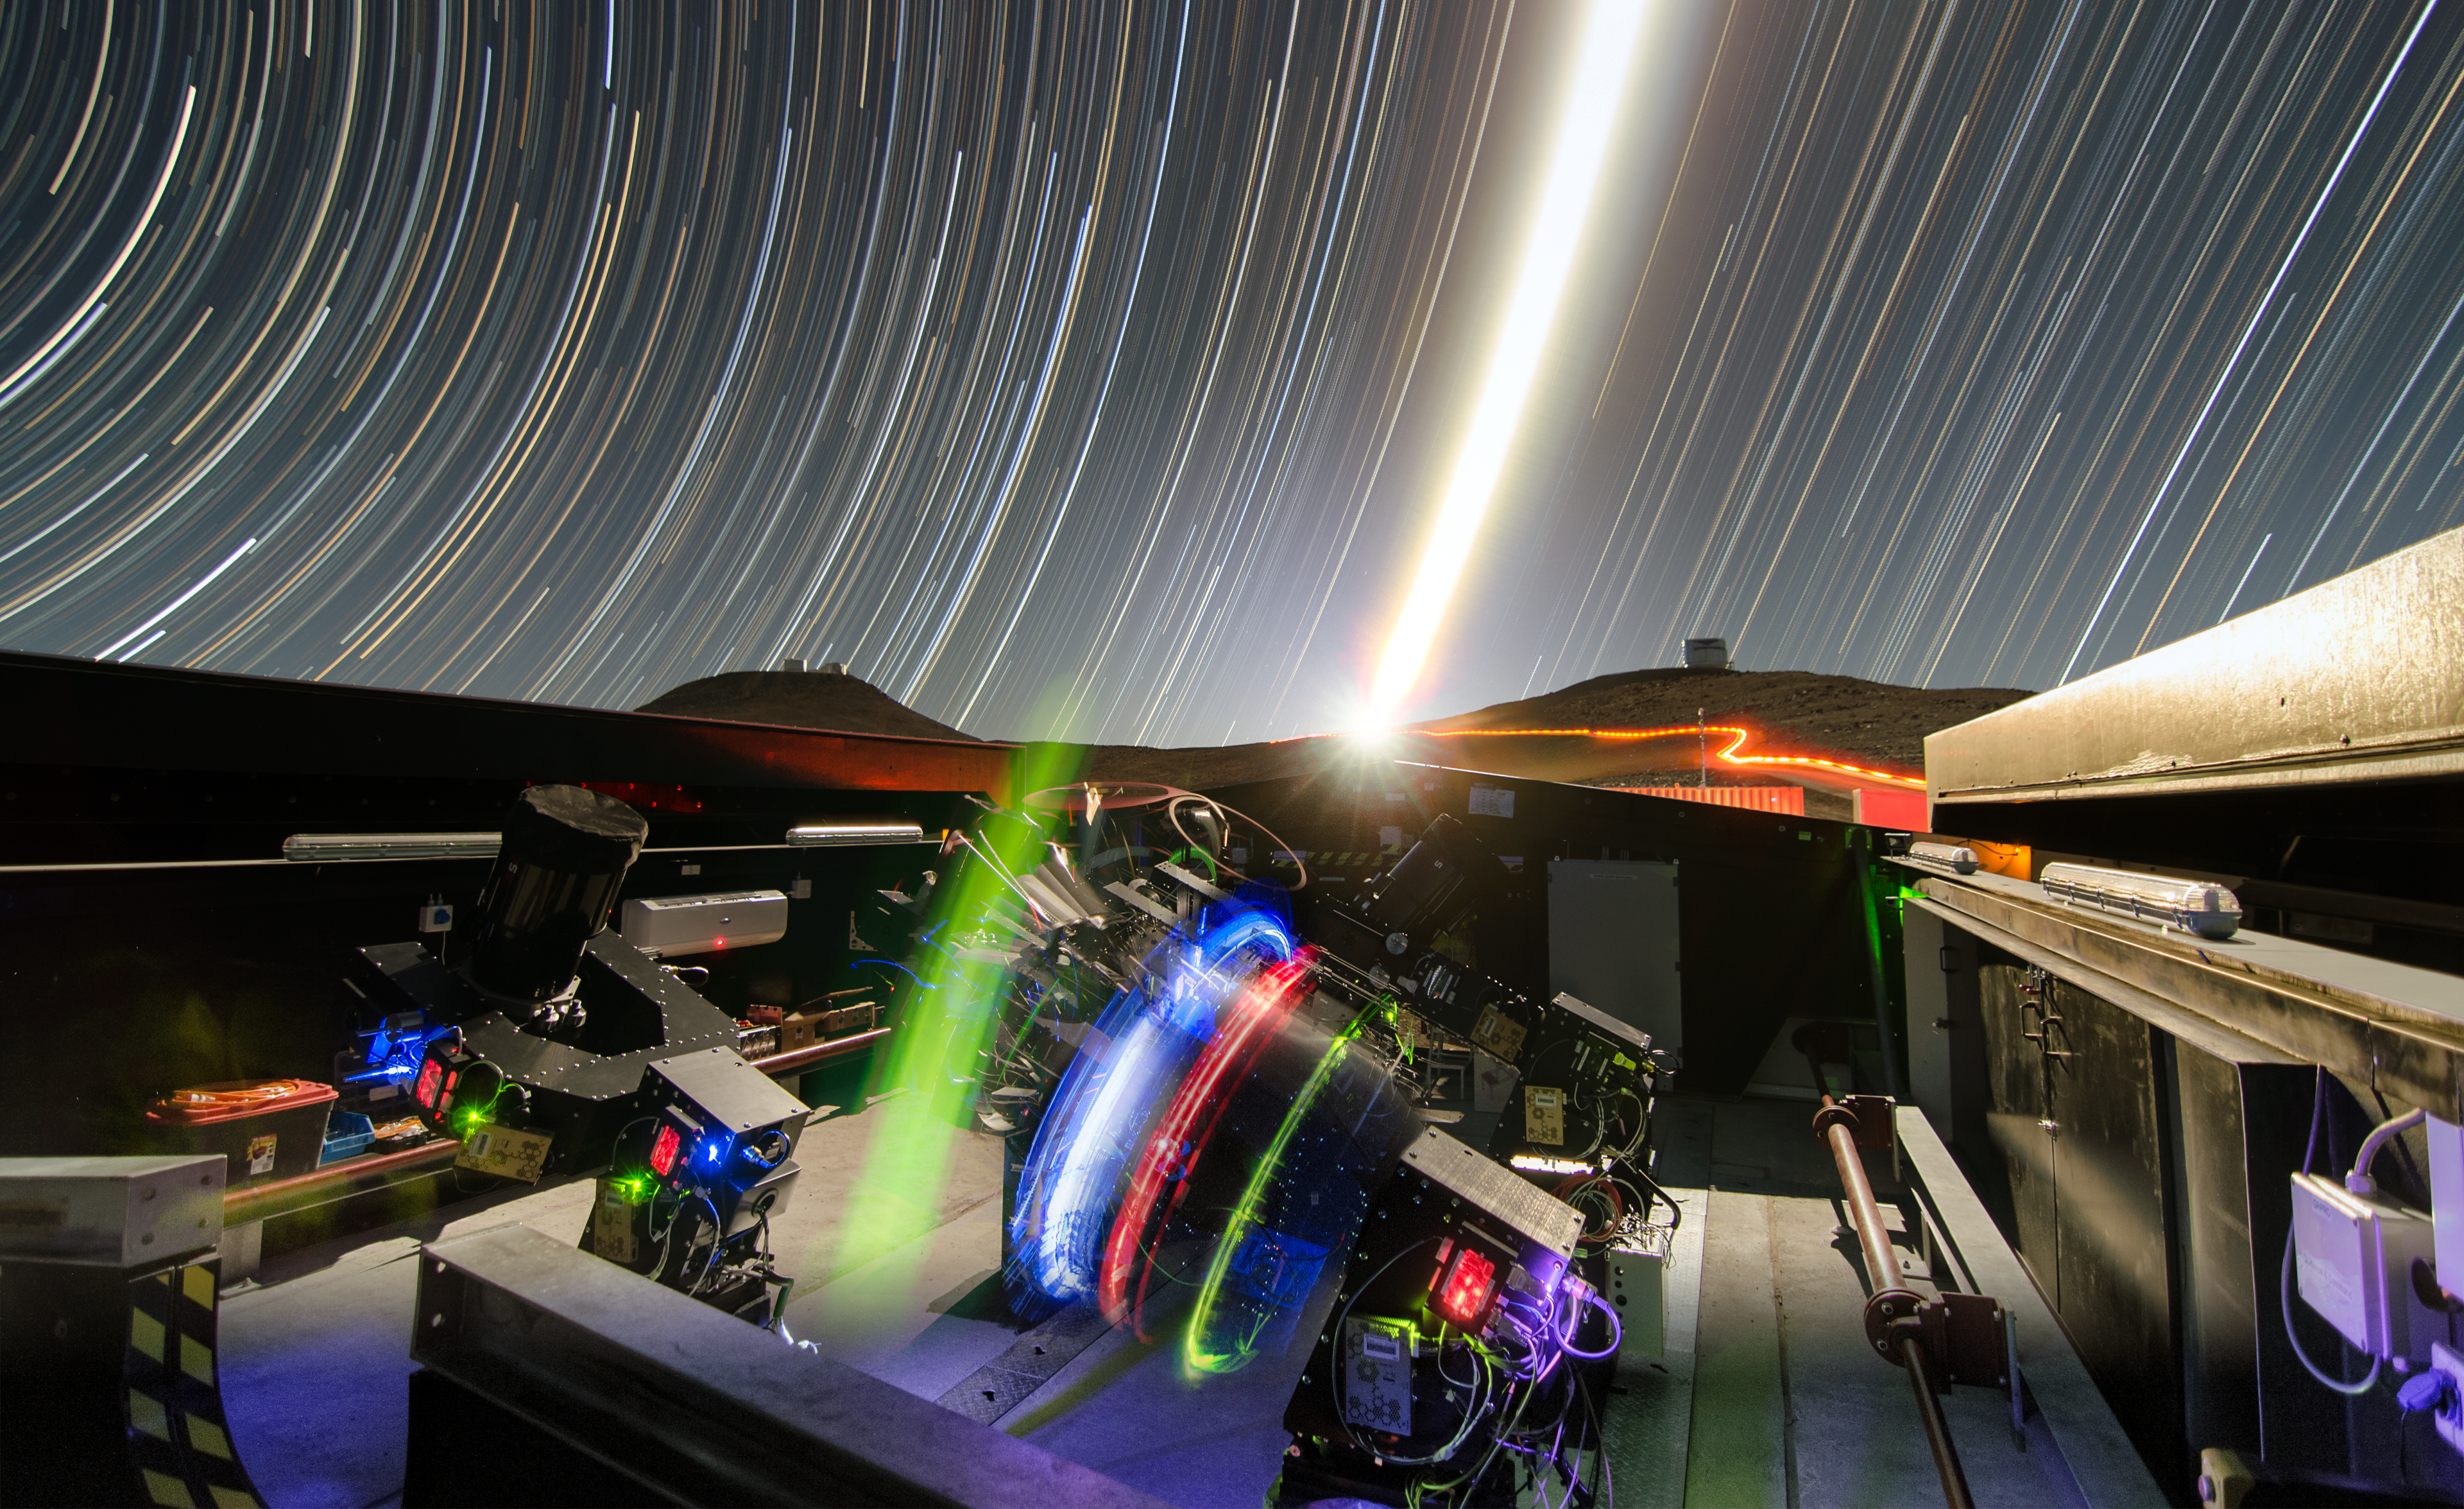

The Next-Generation Transit Survey (NGTS) at Paranal

The Next-Generation Transit Survey (NGTS) is located at ESO’s Paranal Observatory in northern Chile. This project will search for transiting exoplanets — planets that pass in front of their parent star and hence produce a slight dimming of the star’s light that can be detected by sensitive instruments. The telescopes will focus on discovering Neptune-sized and smaller planets, with diameters between two and eight times that of Earth.

This night time long-exposure view shows the telescopes during testing. The very brilliant Moon appears in the centre of the picture and the VISTA (right) and VLT (left) domes can also be seen on the horizon.

Credit: ESO/G. Lambert